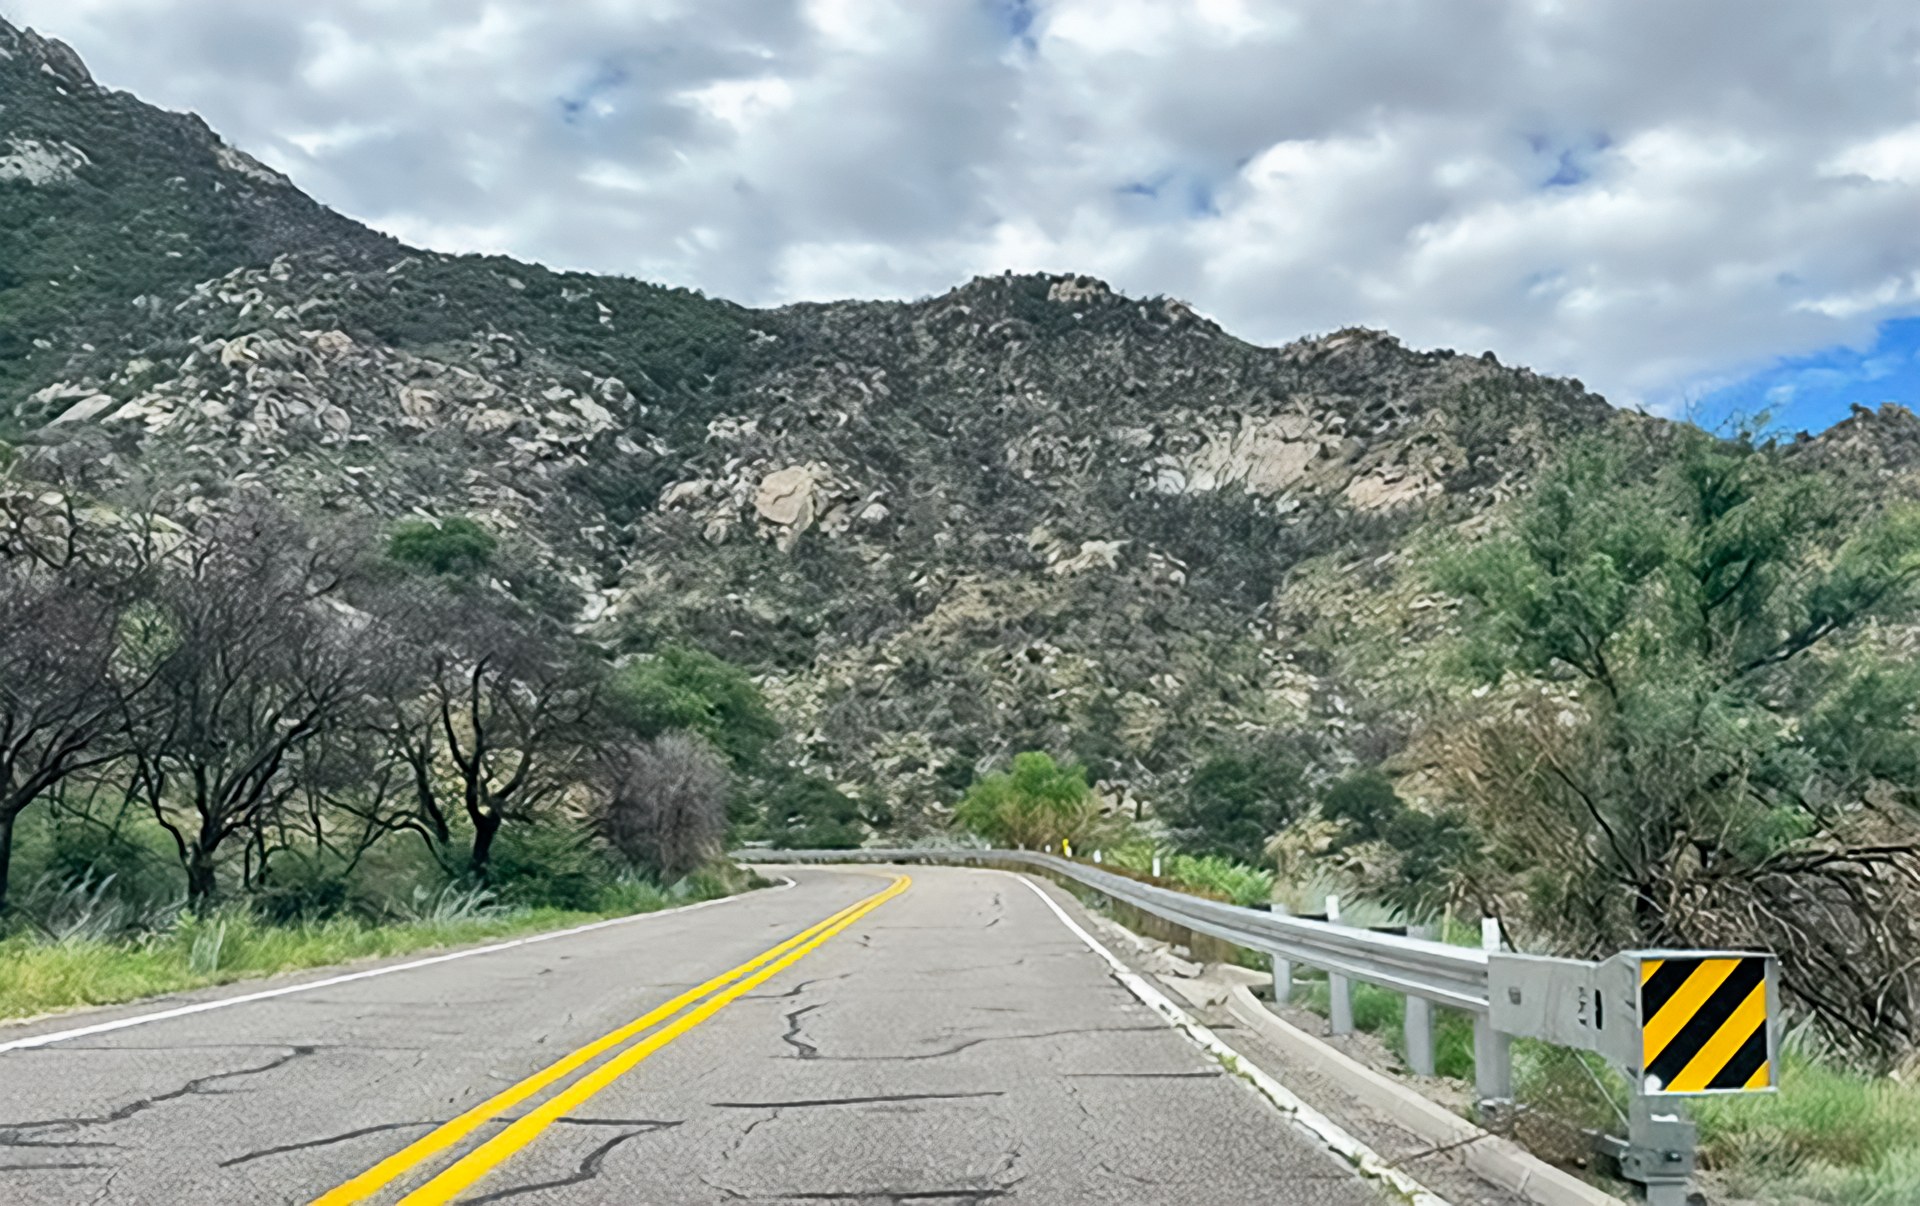

Roadworks on State Road 386

SR386 after repairs had been completed. The burn scar is visible with charred trees.

Credit: NOIRLab/NSF/AURA/M. Edwards